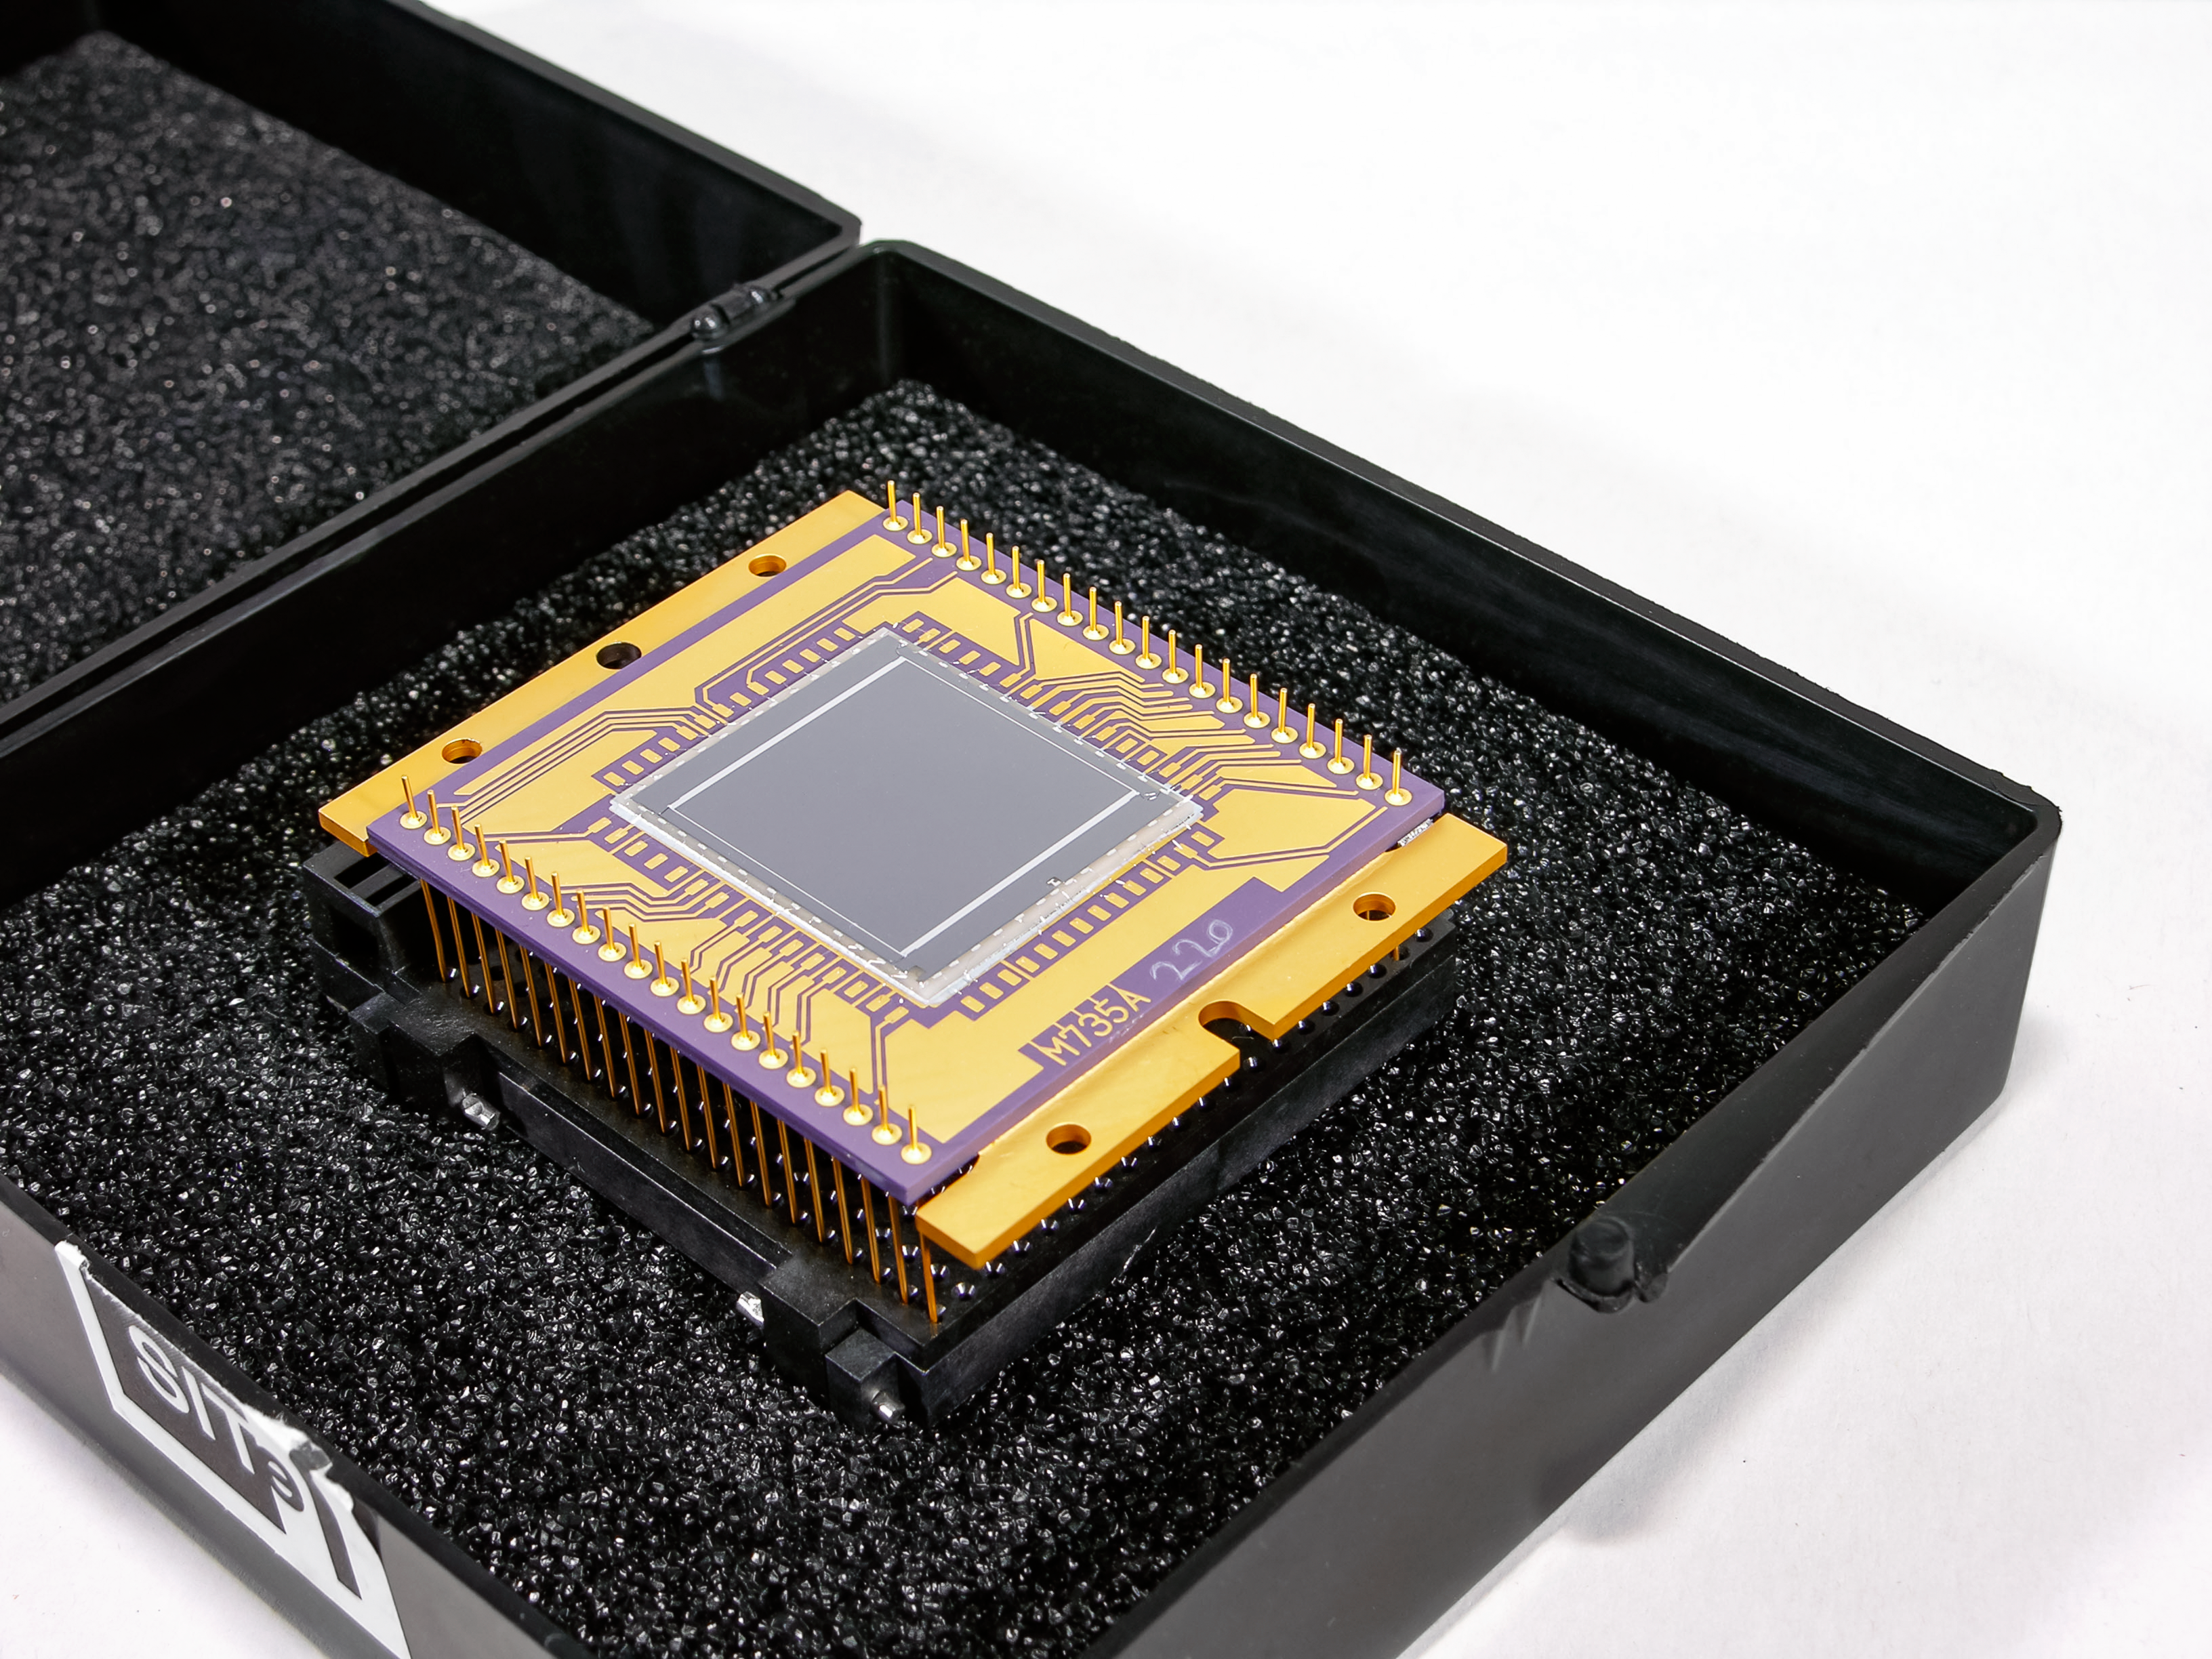

Charge-Coupled Device

Square silicon CCD mounted on a printed circuit board with gold terminals.

Credit: Smithsonian National Air and Space Museum